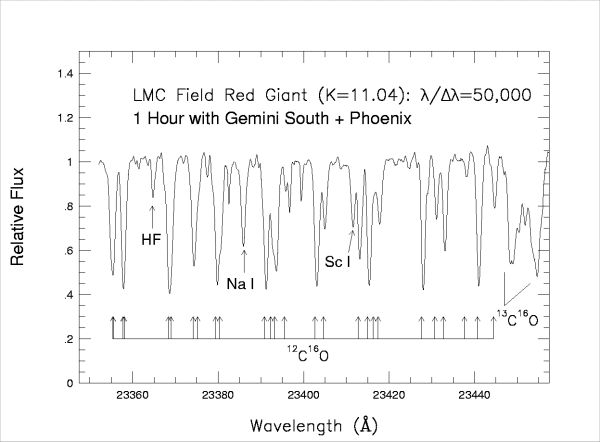

Sample Phoenix spectrum

Sample Phoenix spectrum of a K=11 mag field red giant in the Large Magellanic Cloud. This spectrum consists of a combination of three 20-minute integrations using a 4-pixel slit. This spectral region is dominated by CO 2-0 vibration-rotation lines from both carbon-12 and -13, although two atomic lines are identified, as well as the R9 line from HF (1-0).

Credit: Data credits: Verne Smith [U Texas], Katia Cunha [ON/MCT, Brazil], Ken Hinkle [NOAO], Cláudia Winge [Gemini Observatory] for the Demonstration Science team